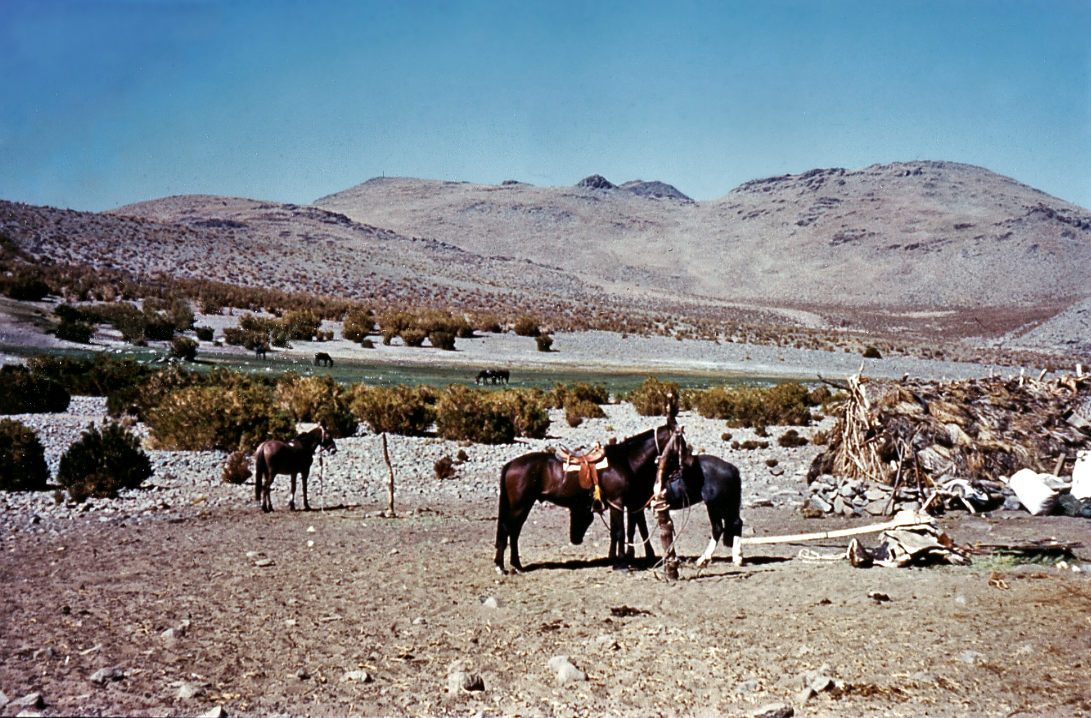

Horses

Horses, the common means of transport in La Silla's early days, early 1960s.

Credit: ESO